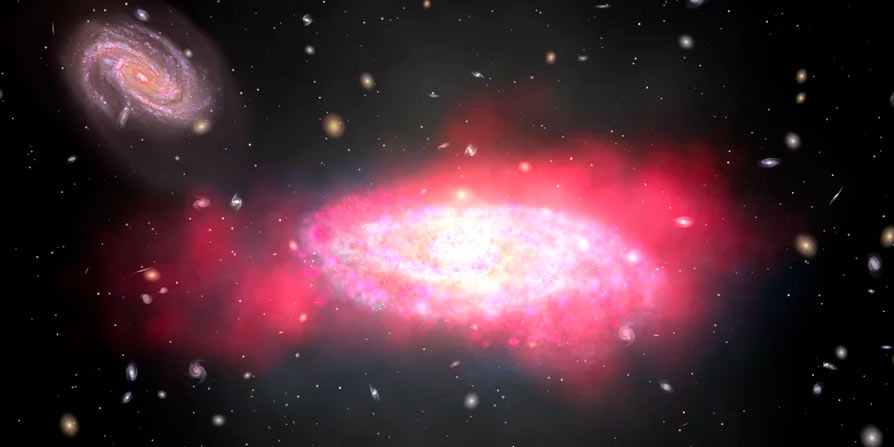

Animation of Gas Falling into a Spiral Galaxy

Animation of gas falling into a spiral galaxy.

Credit: Alexandra Angelich (NRAO/AUI/NSF). Music by Mark Mercury.